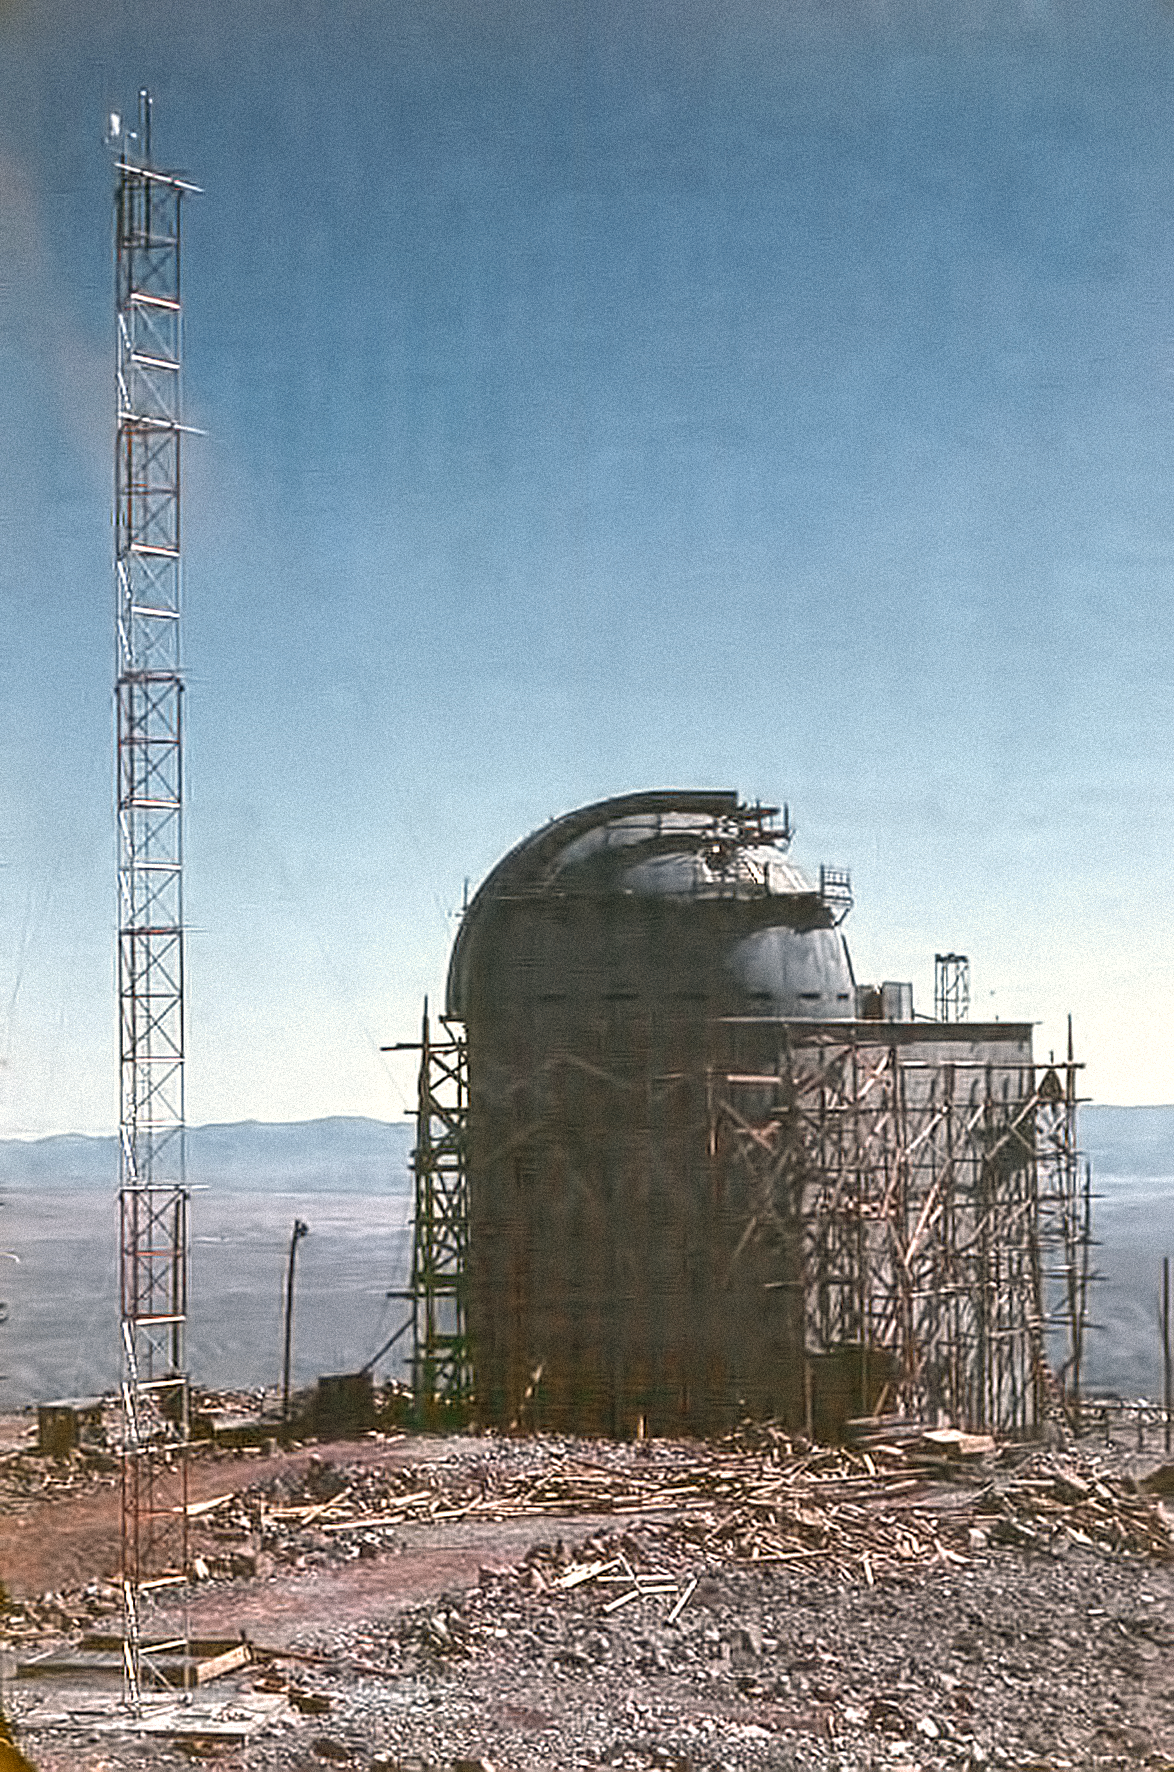

La Silla construction 07

The incomplete Observatory at La Silla in Chile in the late 1960’s. The La Silla Observatory has since become one of the premier ground-based observatories in the world.

Credit: ESO/J.Doornenbal